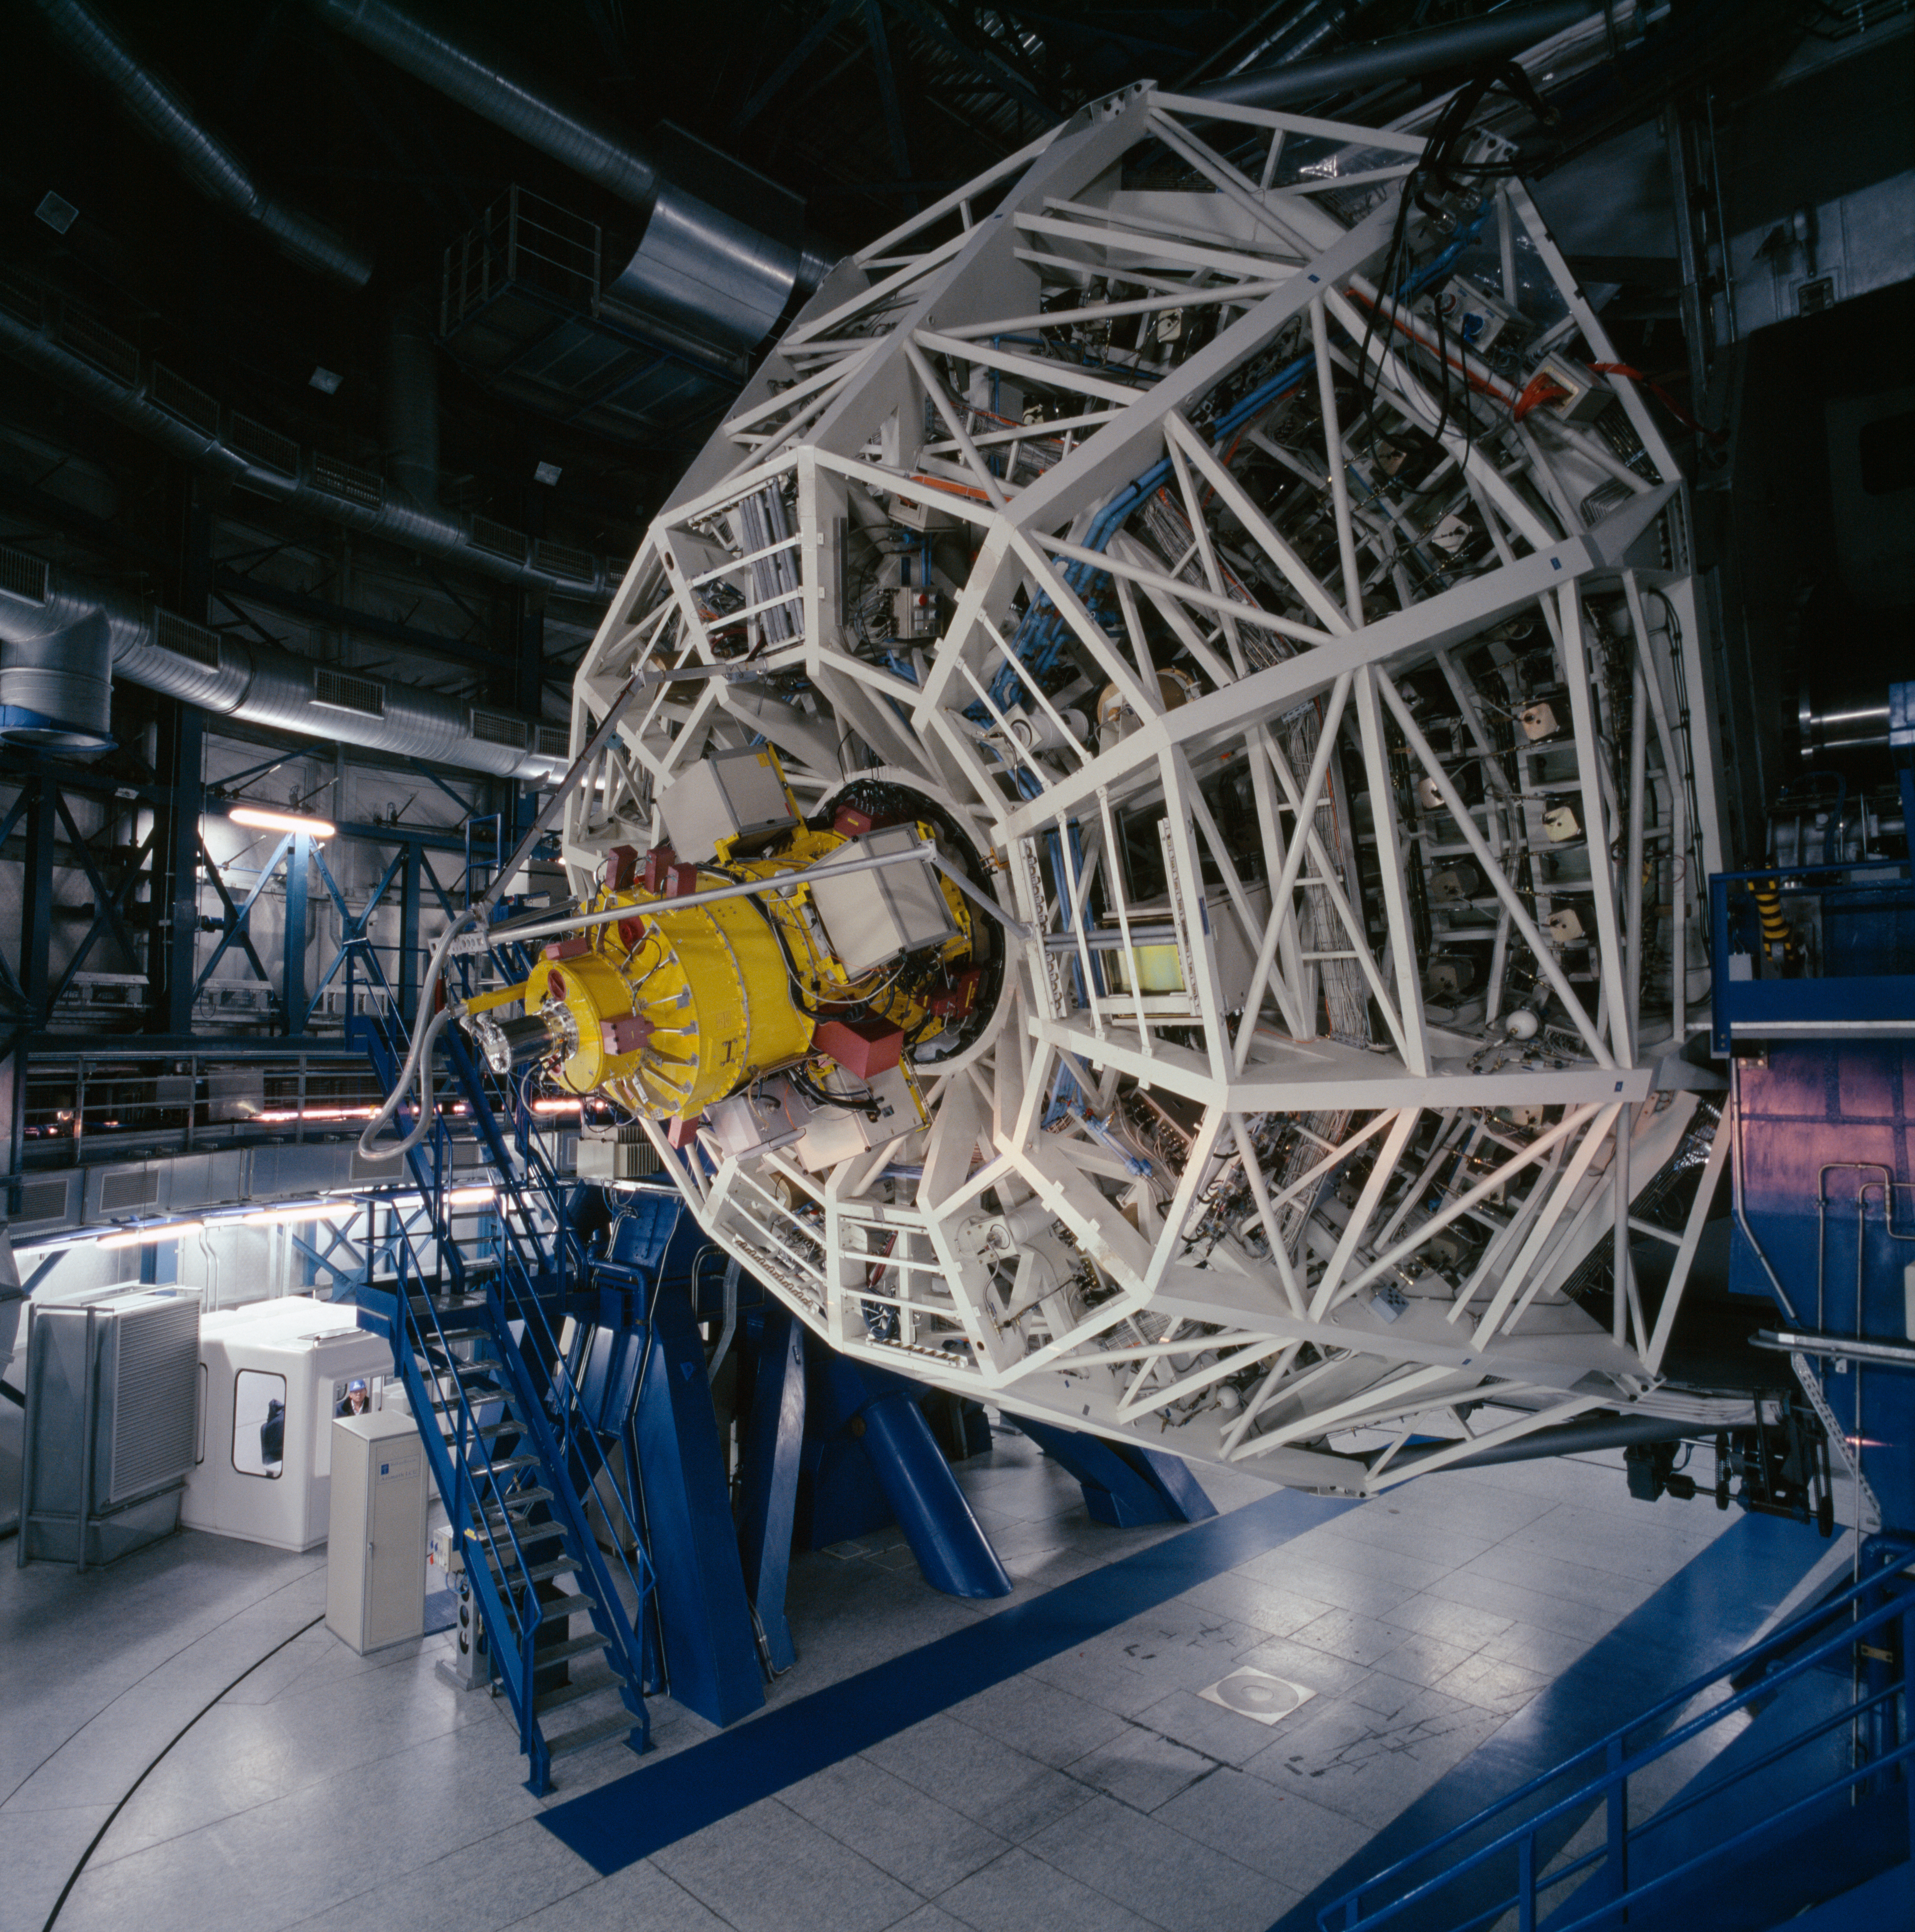

KUEYEN startup

Every day, before the observations start, each telescope undergoes a complete start up during which each of its function is checked, like a plane before take off. Here, Kueyen, the second Unit Telescope, has been moved to a very low altitude, revealing the cell holding its main mirror, and the FORS1 instrument.

Credit: ESO